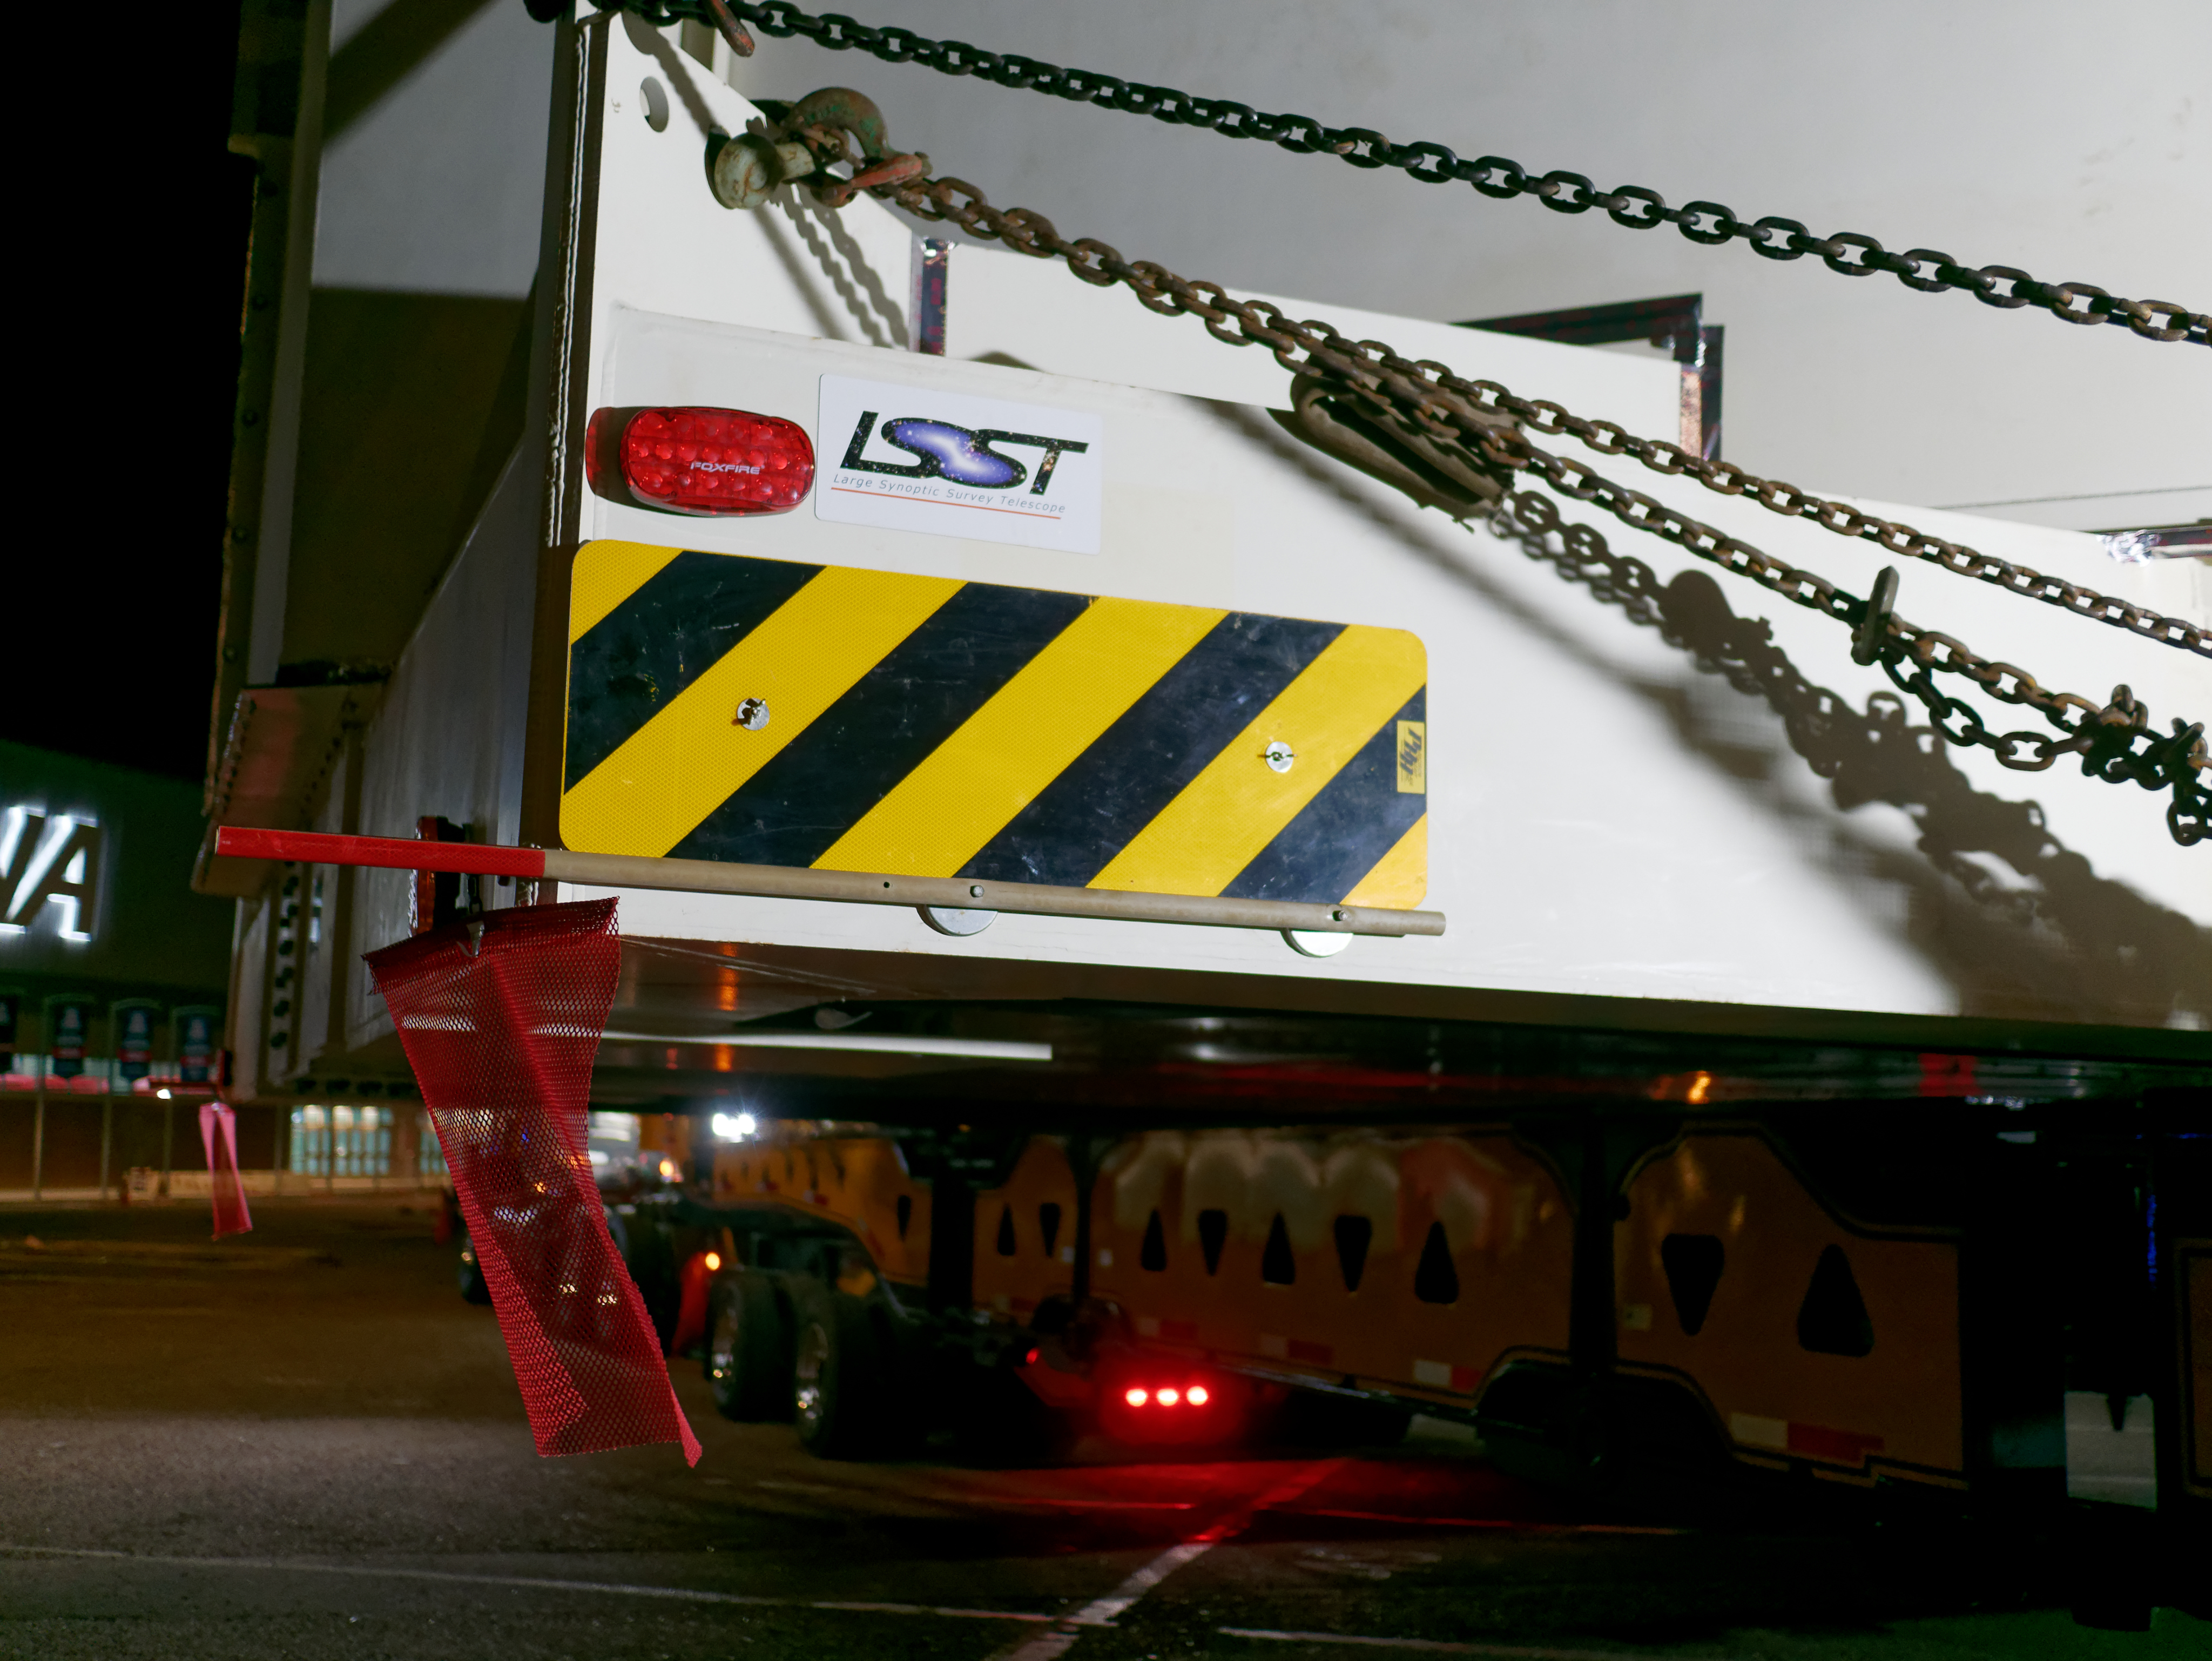

M1M3 Leaves Tucson

The LSST Primary/Tertiary Mirror (M1M3) left Tucson early this morning on a transport vehicle bound for Houston. With such a wide and fragile cargo load it will take about 10 days to make the trip! Read more at ow.ly/jp0V30o2SXM

Credit: Rubin Observatory/NSF/AURA